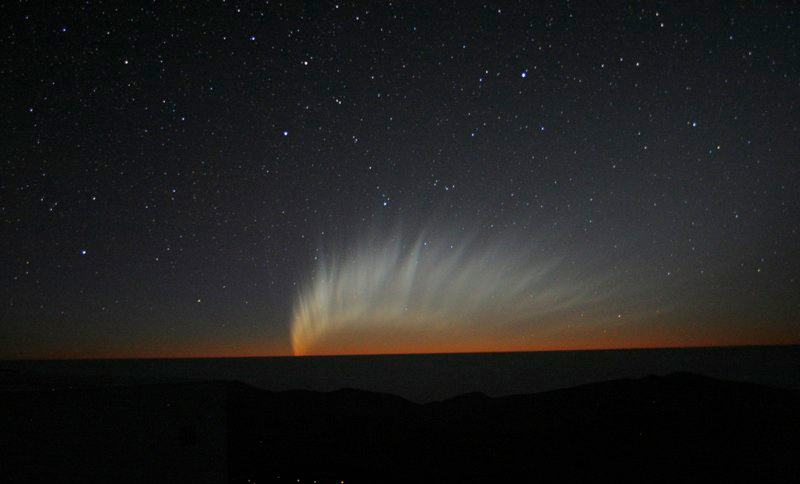

Comet McNaught

Images collected by ESO staff of the very bright comet McNaught that was visible in Europe early January 2007 and is presently visible from the Southern Hemisphere.

Credit: ESO/E. Jehin